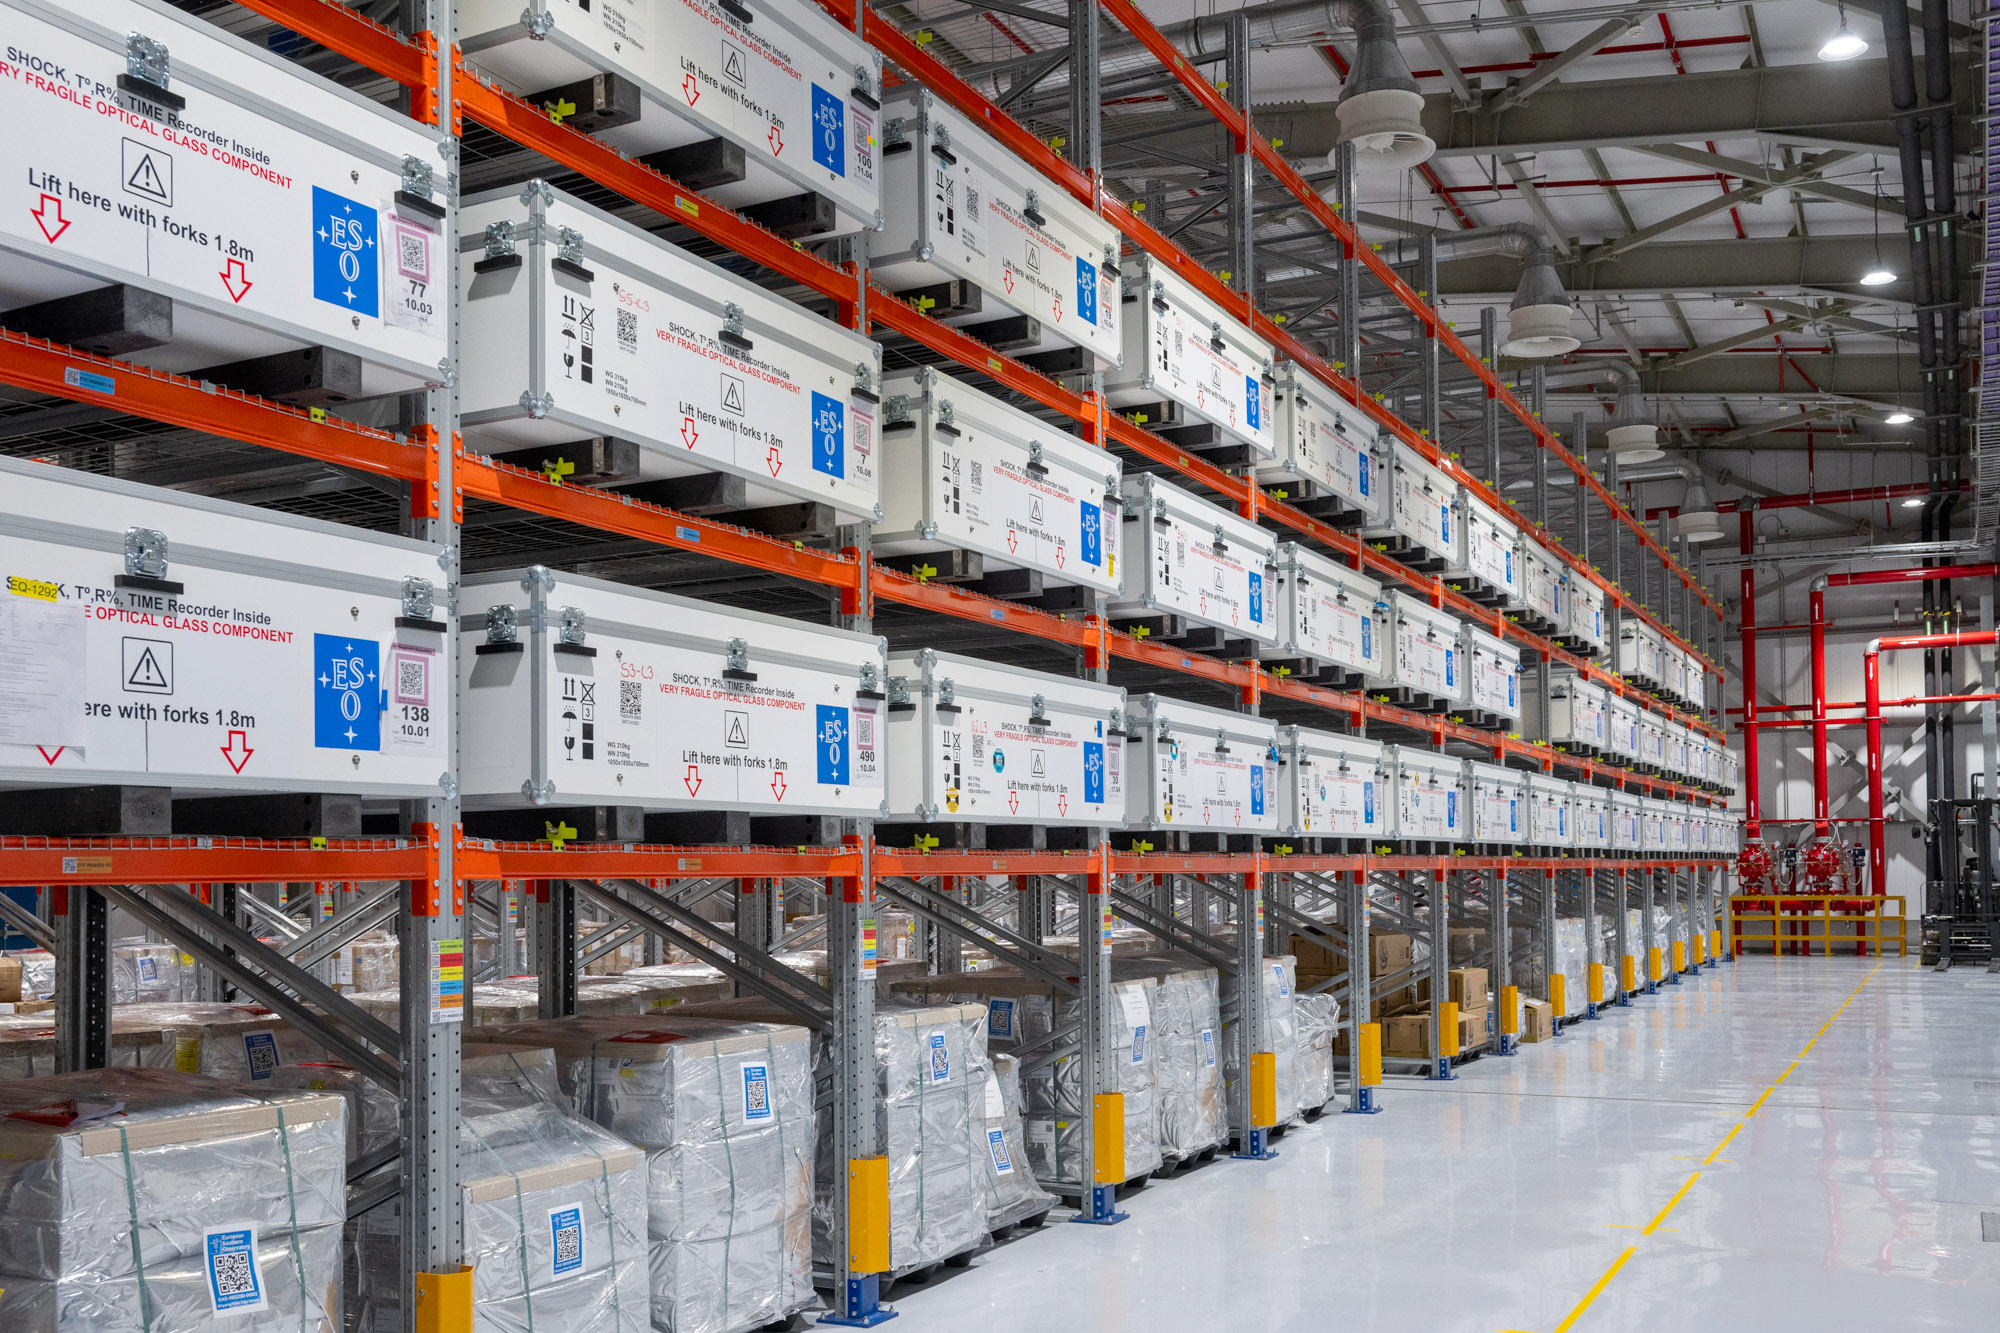

Future M1 mirror segments

This photo was taken inside the Extremely Large Telescope (ELT)'s Technical Facility (ETF). This is the site where all of the ELT's main mirror (M1) segments are cleaned, coated, and integrated for the future. Whilst the ELT is being constructed, the site is still receiving the mirror blanks before their first coating in the facility. Once they undergo the process, they are then stored here in special boxes on earthquake-proof shelving, until they will be installed on the telescope.

Credit: ESO/G. Hüdepohl (atacamaphoto.com)